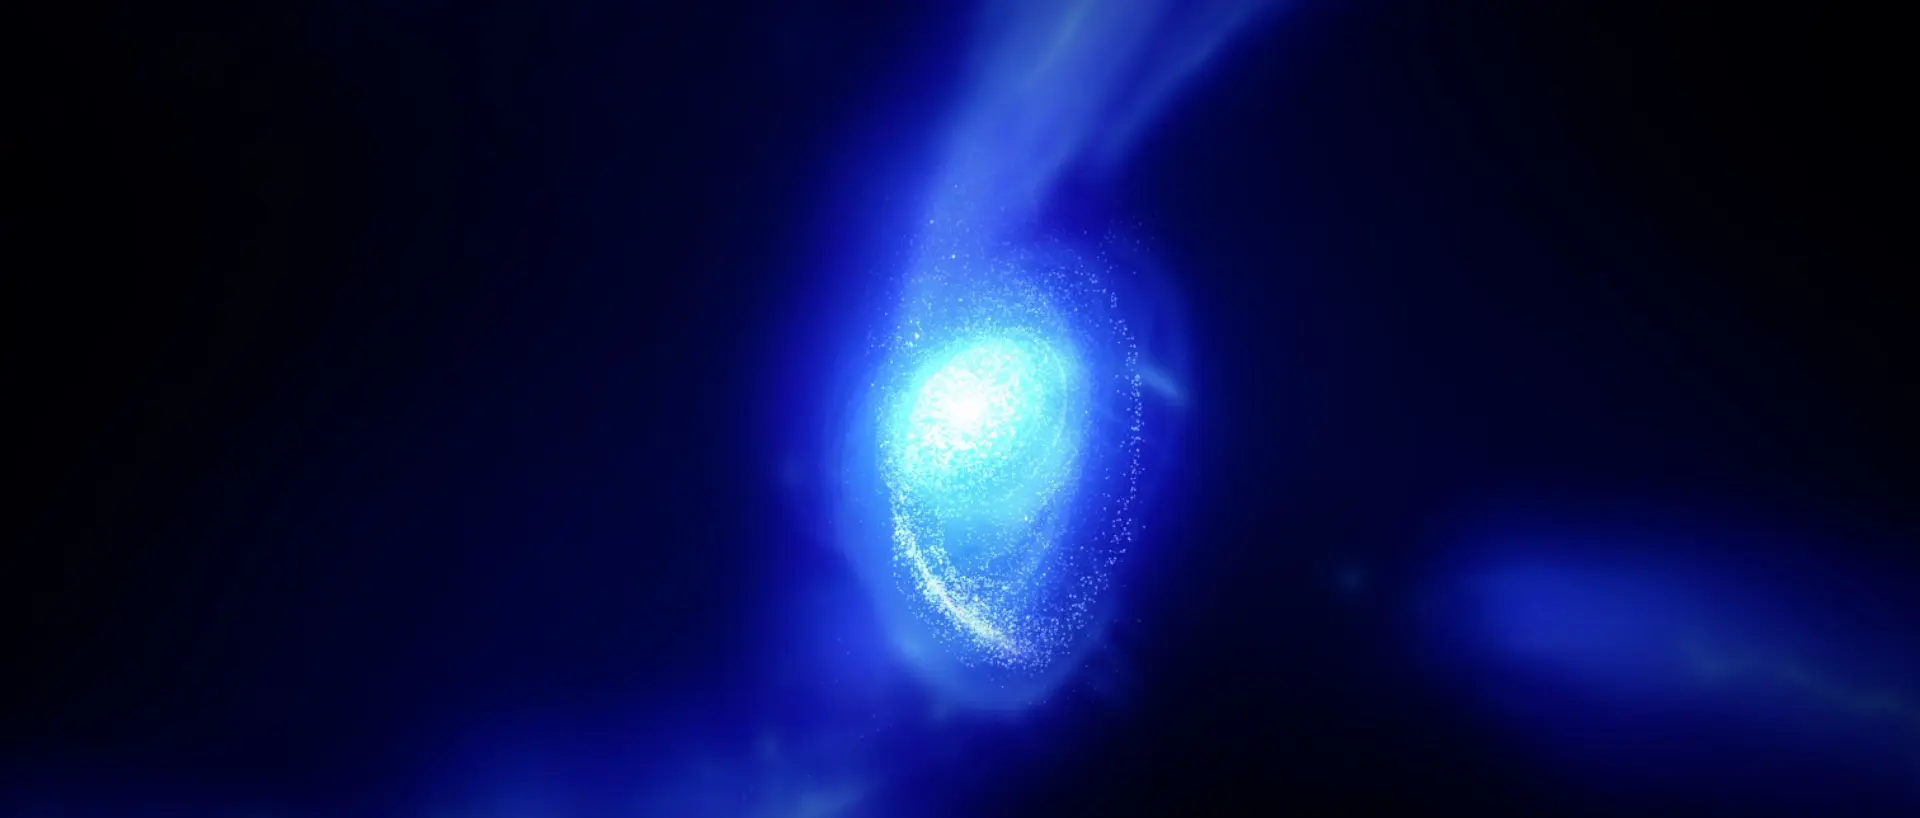

Conceptual image of MACS1149-JD1

Conceptual image of MACS1149-JD1 forming and spinning up to speed in the early universe.

Credit: ALMA (ESO/NAOJ/NRAO)